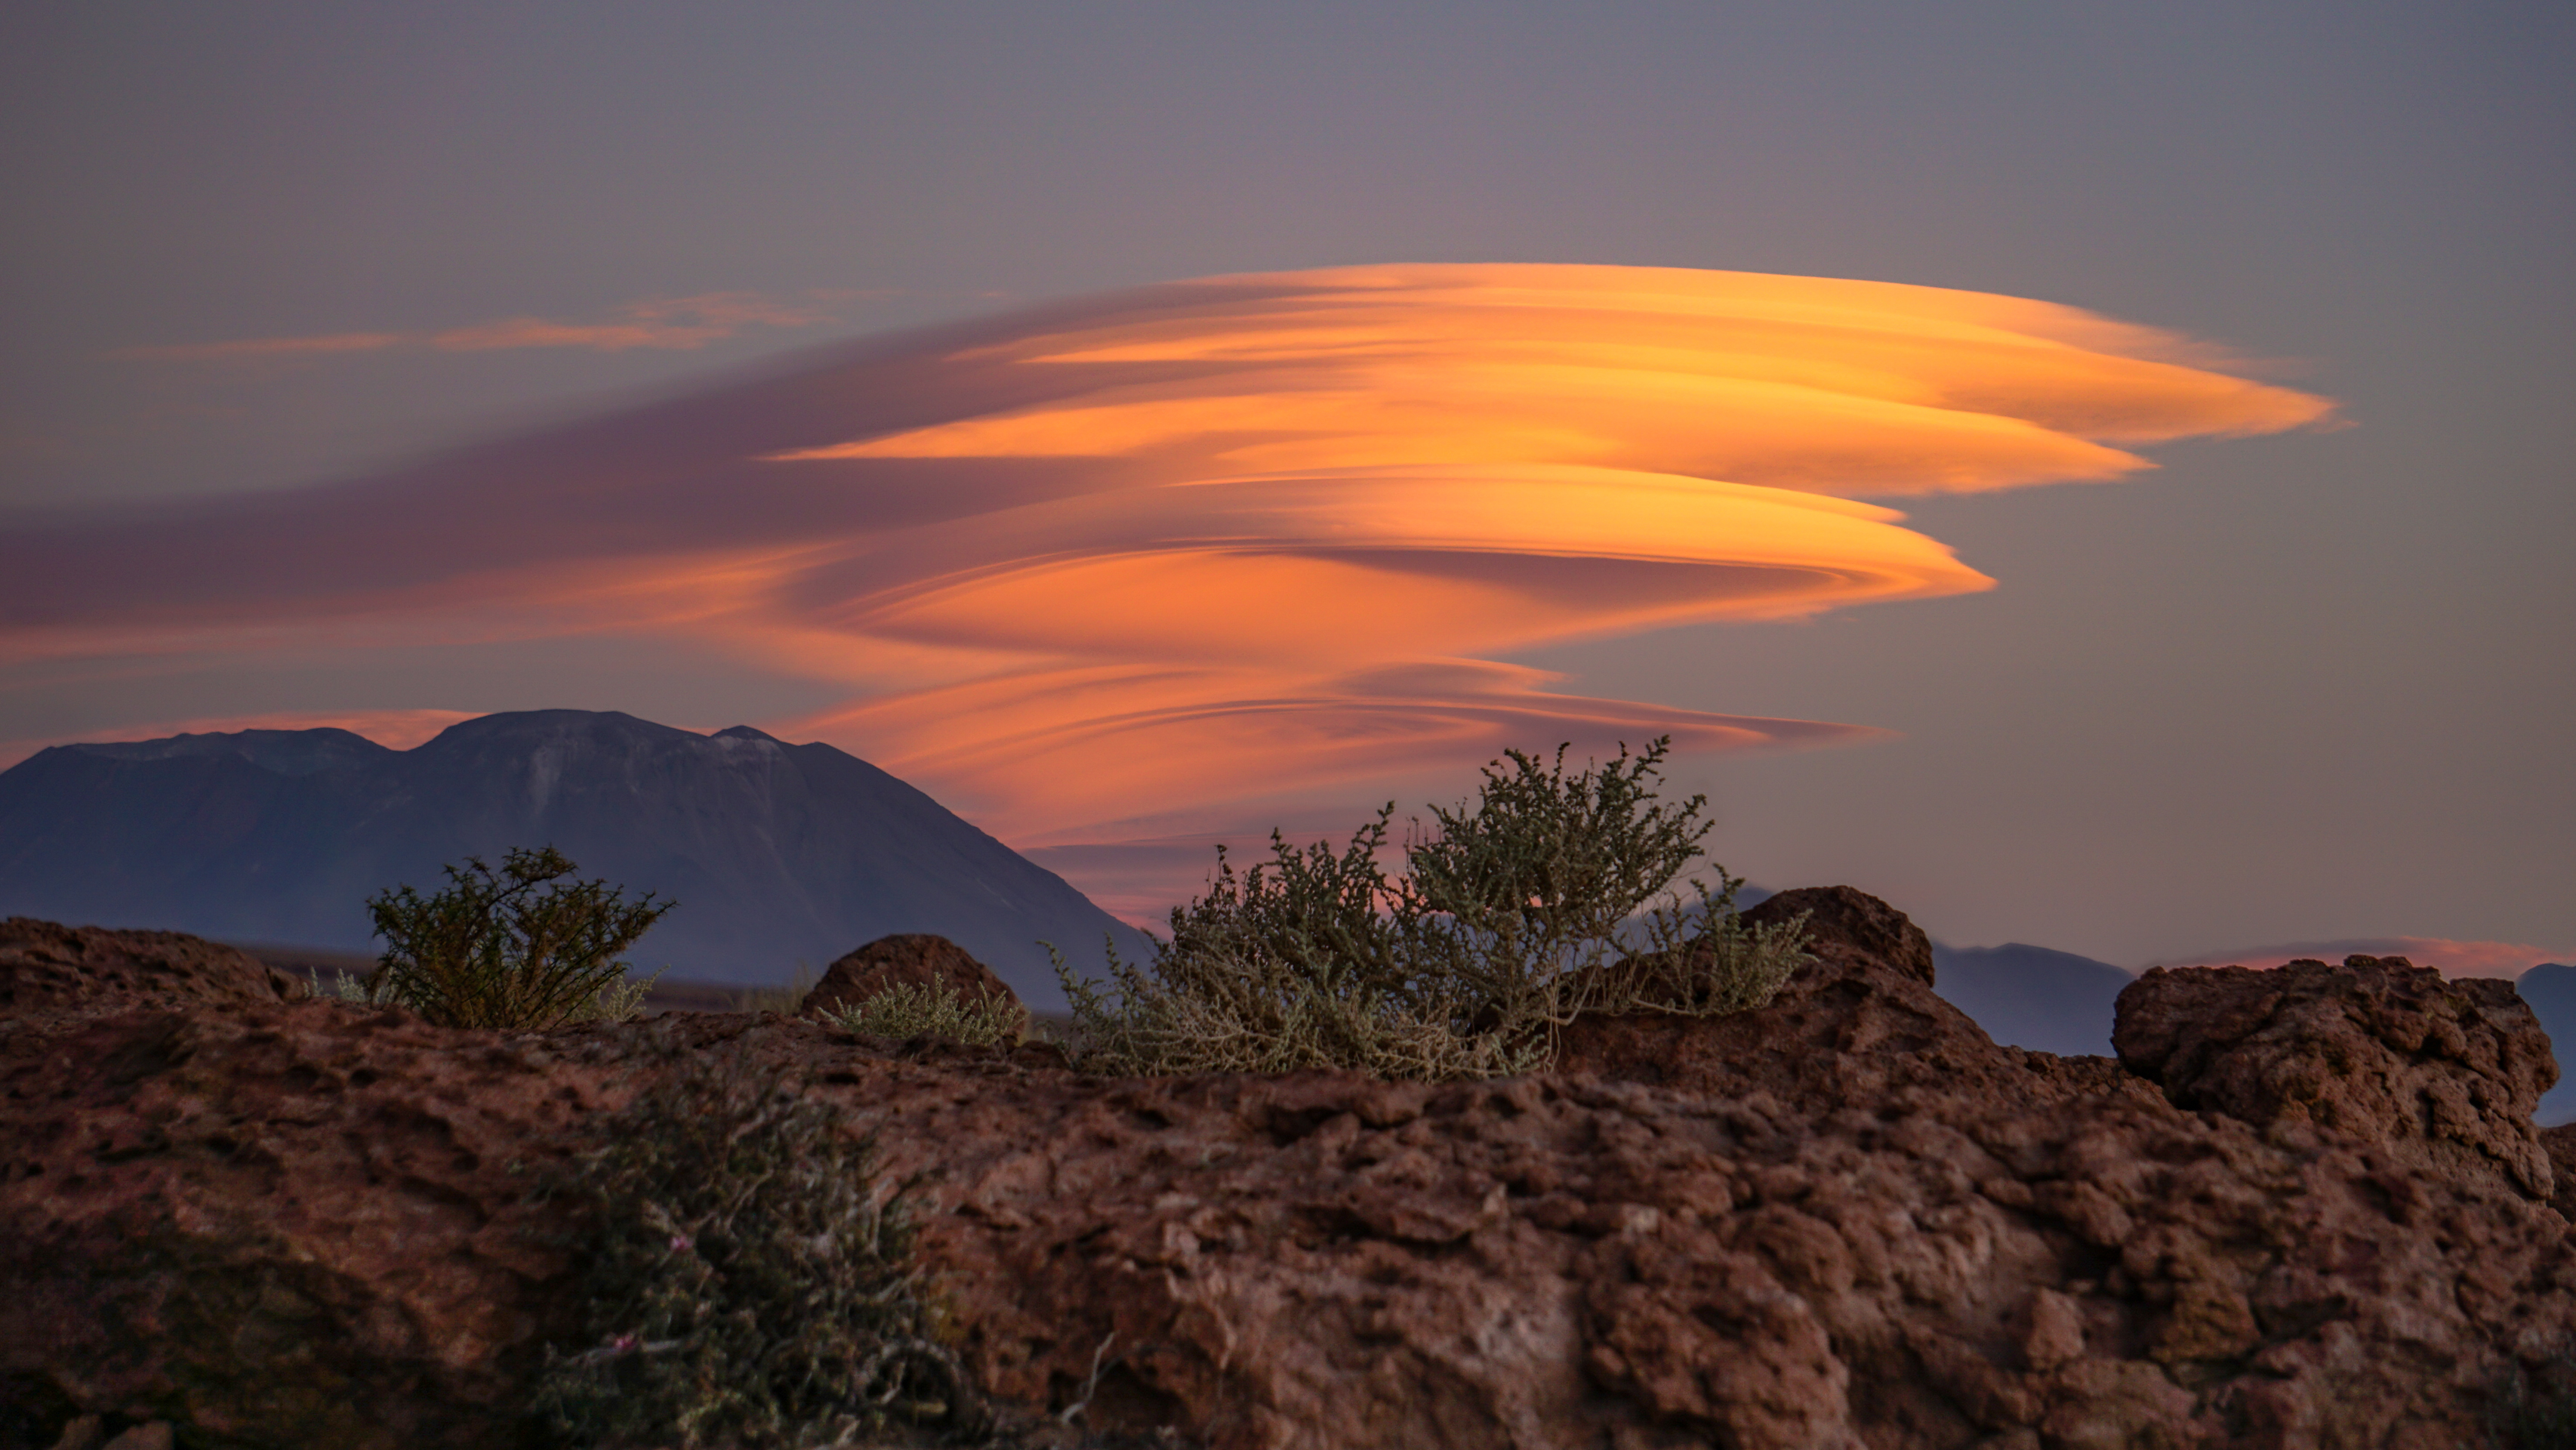

Lenticular clouds

Lenticular clouds.

Credit: Pablo Carrillo - ALMA (ESO/NAOJ/NRAO)